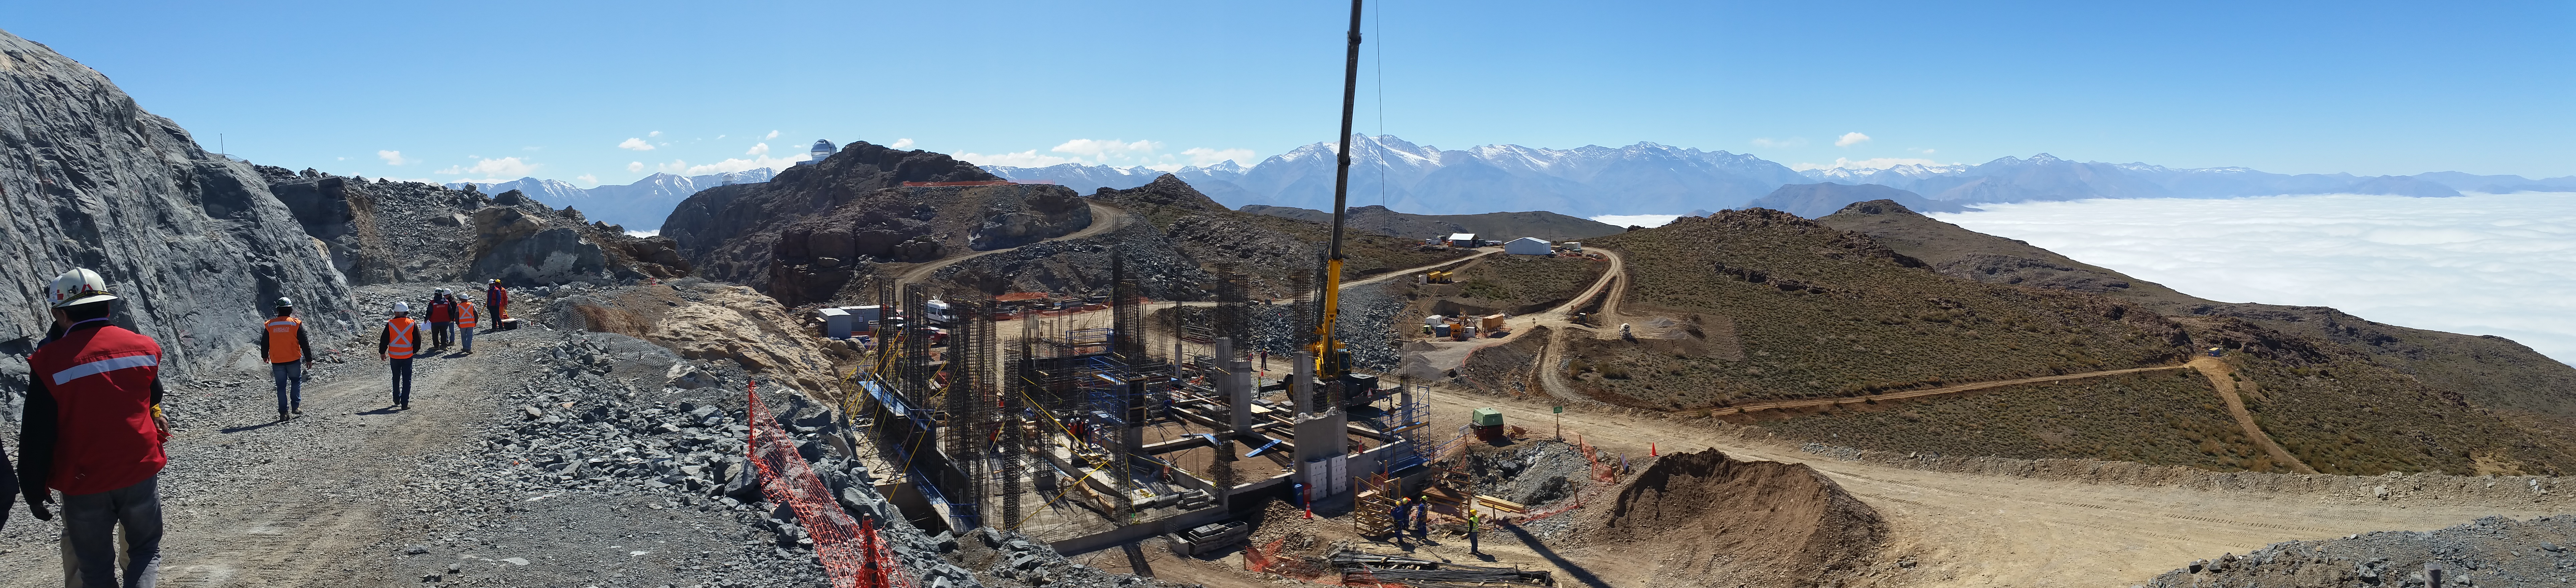

LSST Construction Site on Cerro Pachón

A 1/4 panorama looking up the driveway and back to the rock that will be the foundation of the dome walls. The group is standing on 2 meters of temporary fill where the 80 ton lift will be installed.

Credit: Vera C. Rubin Observatory/ NOIRLab Office/NSF/AURA